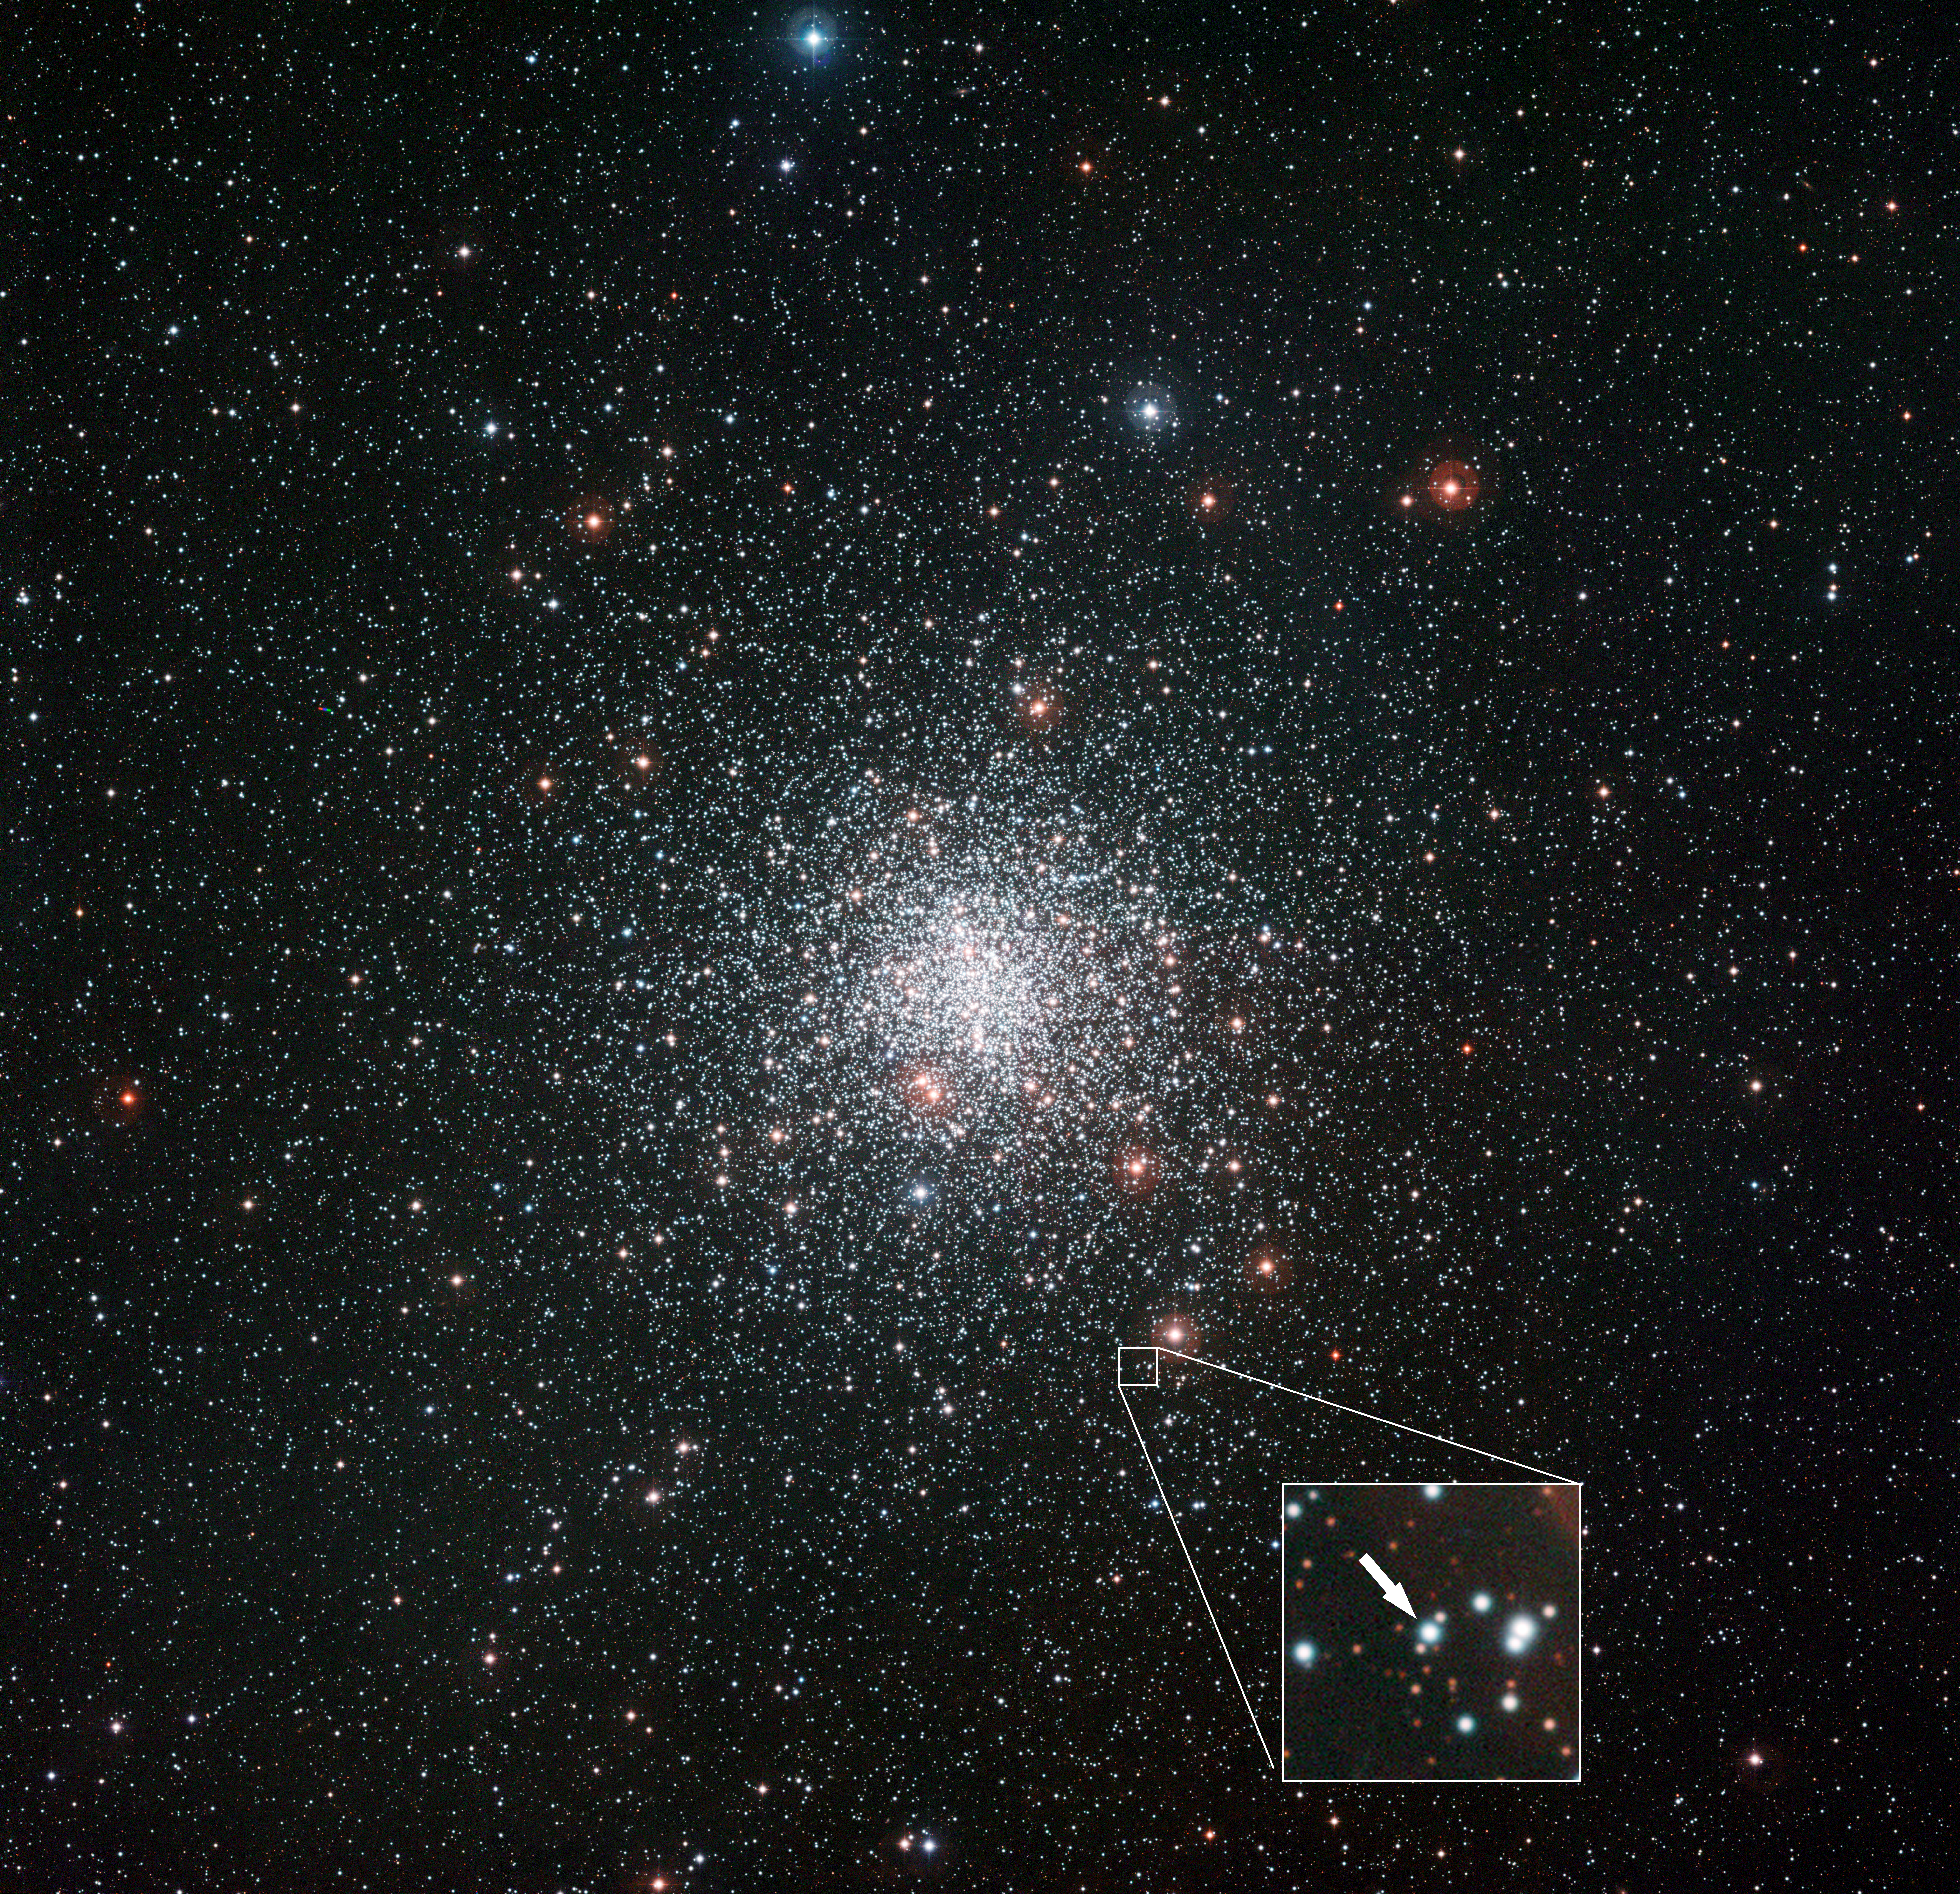

The globular star cluster Messier 4 and the location of a curious star

This image from the Wide Field Imager attached to the MPG/ESO 2.2-metre telescope at ESO’s La Silla Observatory shows the spectacular globular star cluster Messier 4. This great ball of ancient stars is one of the closest of such stellar systems to the Earth and appears in the constellation of Scorpius (The Scorpion) close to the bright red star Antares.

New observations with ESO's Very Large Telescope have revealed that one star — marked on this picture — has much more lithium than the other stars in the cluster that have been studied. The source of this lithium is mysterious. Normally this element is gradually destroyed over the billions of years of a star's life, but this one star amongst thousands seems to have the secret of eternal youth. It has either somehow managed to retain its original lithium, or it has found a way to enrich itself with freshly made lithium.

Credit: ESO